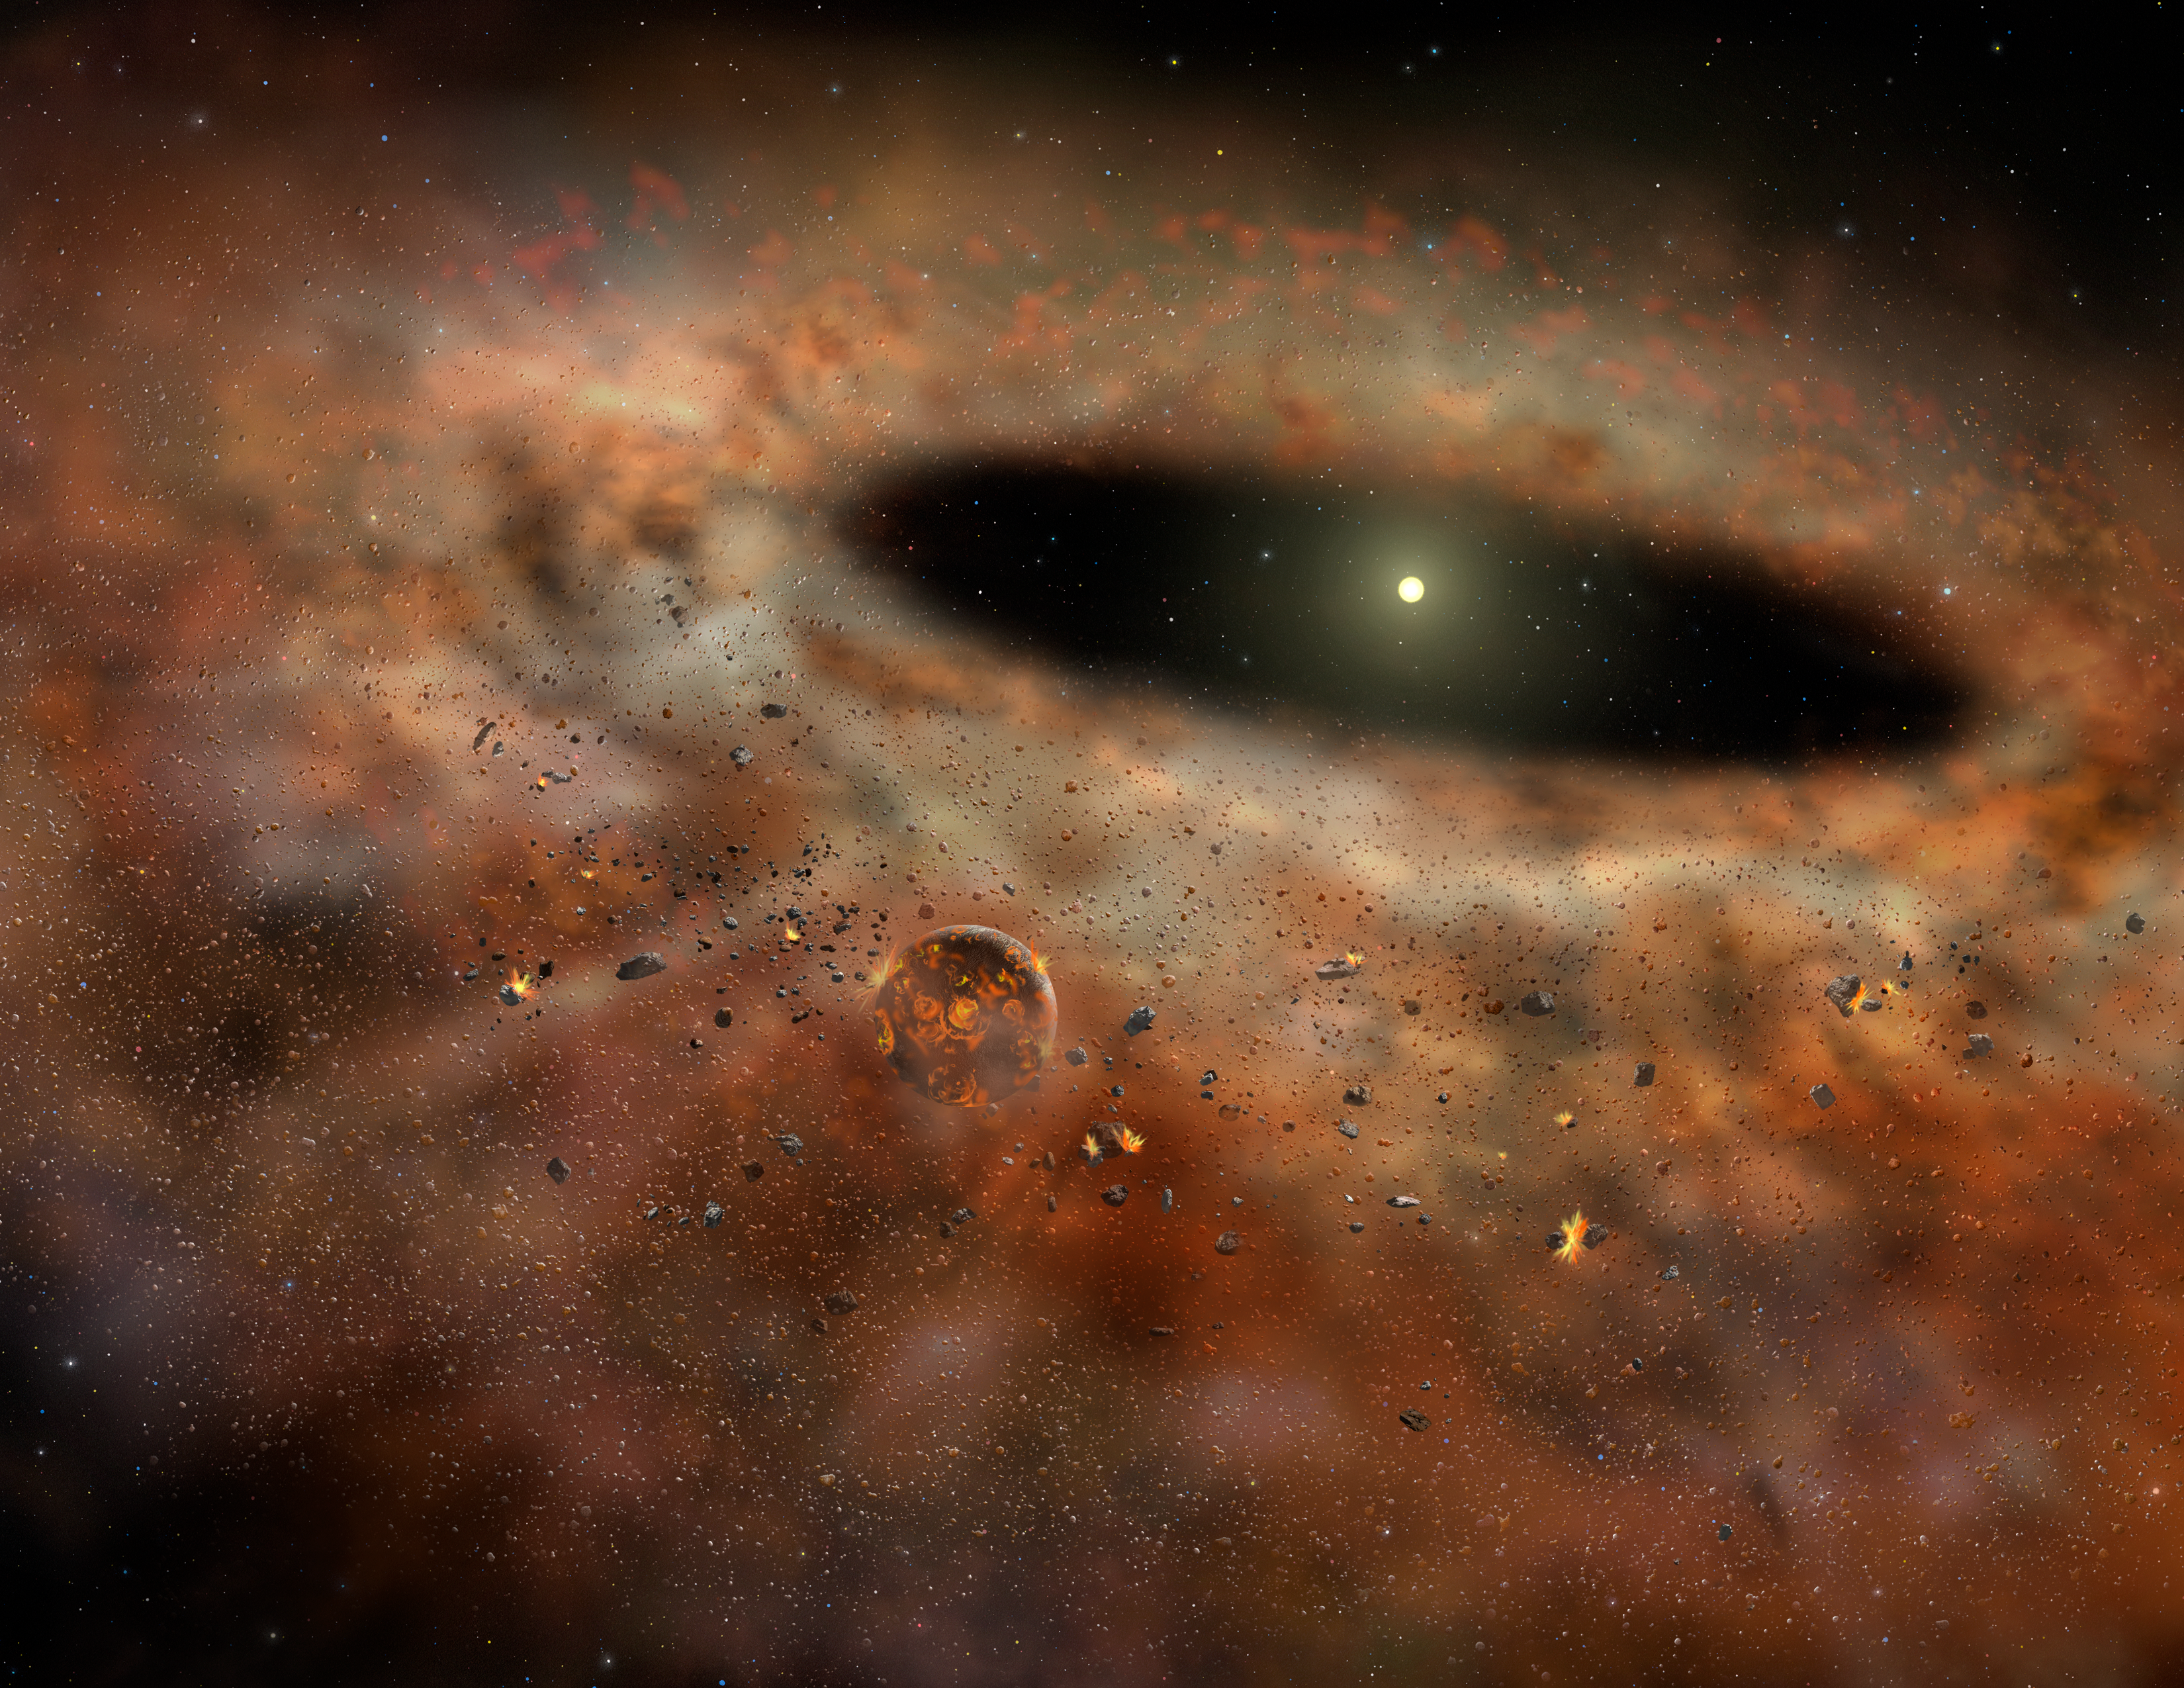

Going Out Of Business: Planet-Forming Disk Turns Off Lights, Locks Doors ...

Artist's conceptualization of the dusty TYC 8241 2652 system as it might have appeared several years ago when it was emitting large amounts of excess infrared radiation.

Credit: Gemini Observatory/AURA artwork by Lynette Cook.